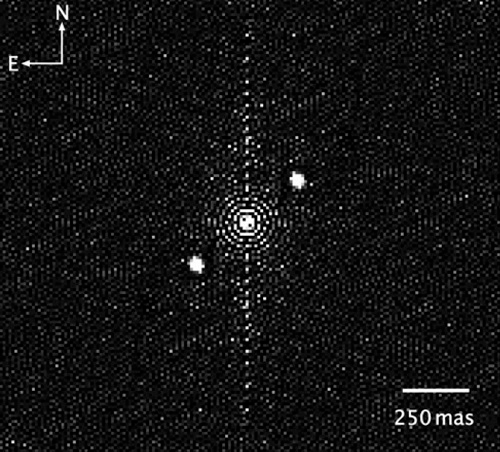

DSSI image of star pair occulted by Orcus’ satellite Vanth

Gemini South DSSI image of star pair occulted by Orcus’ satellite Vanth. Image reveals bright primary star in the center of the image and a companion at upper right (approximately 2:00 position). The other “star” at lower left (8:00 position) is an artifact of processing. This image consists of 1000 seconds of data subtracted to remove atmospheric distortions to reveal the close binary pair responsible for the Vanth double occultation.

Credit: International Gemini Observatory/NOIRLab/NSF/AURA